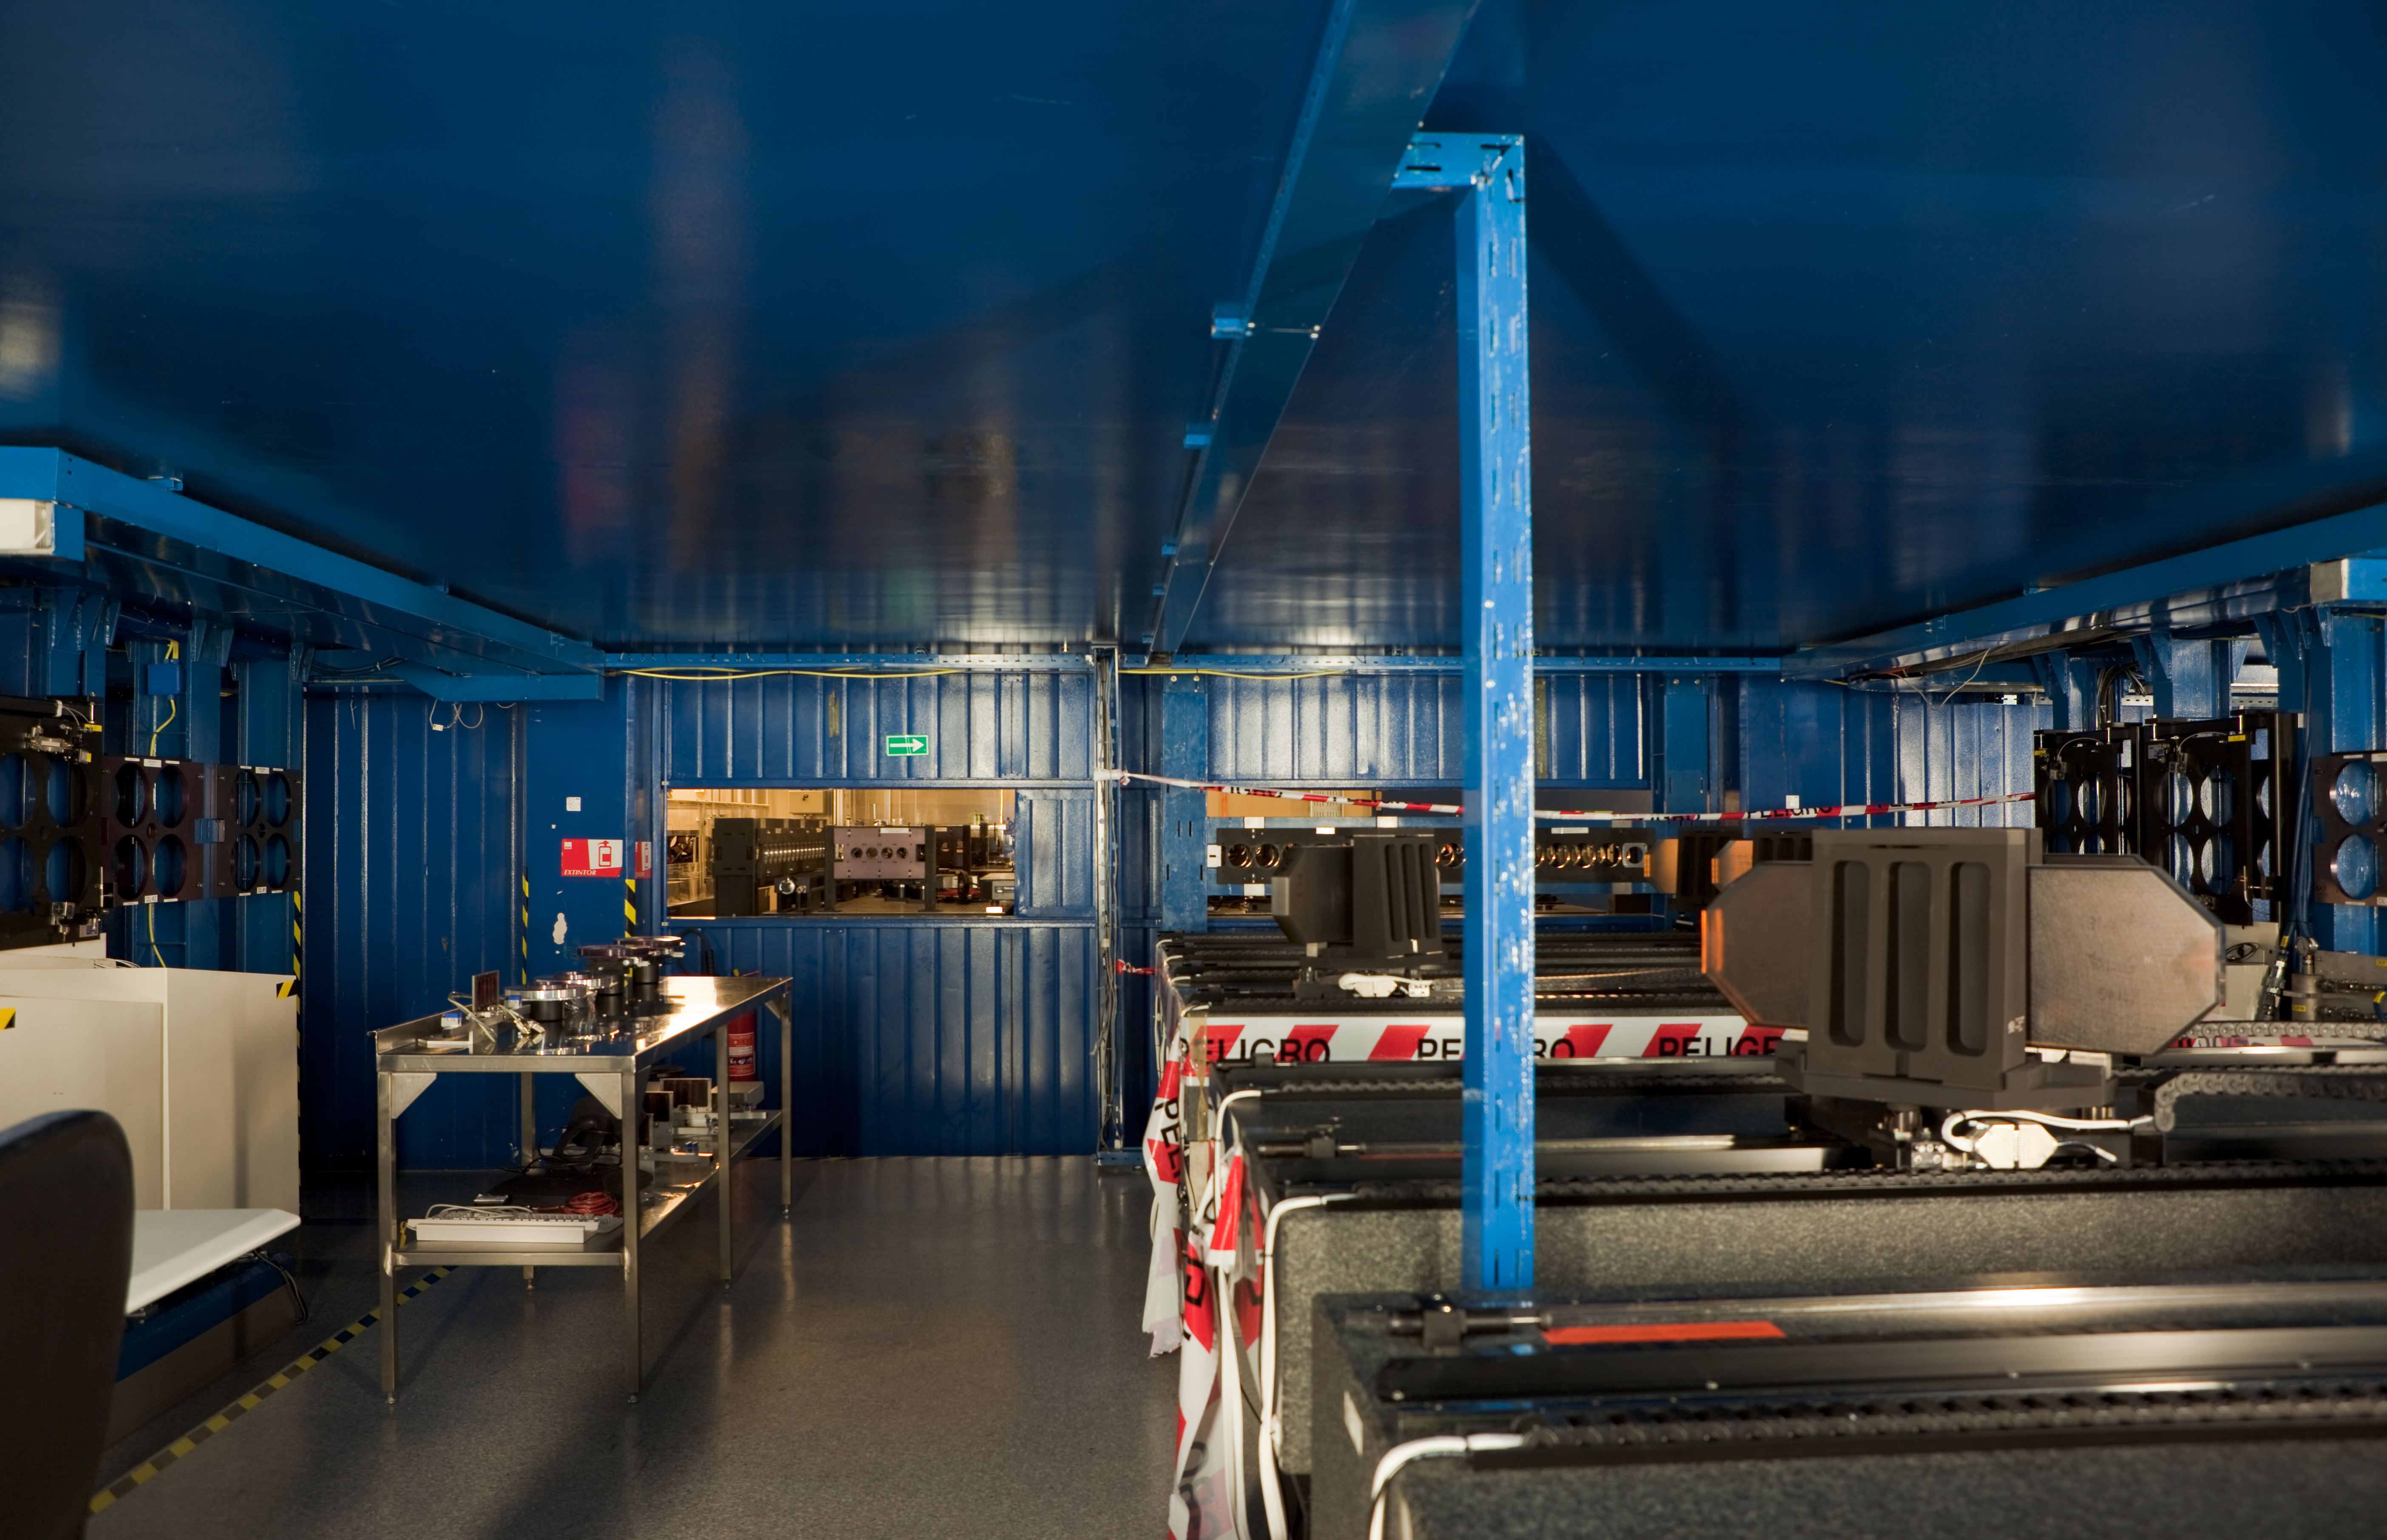

VLTI tunnel central area

This shot from March 2009 shows the central area of a VLTI Tunnel.

Credit: ESO